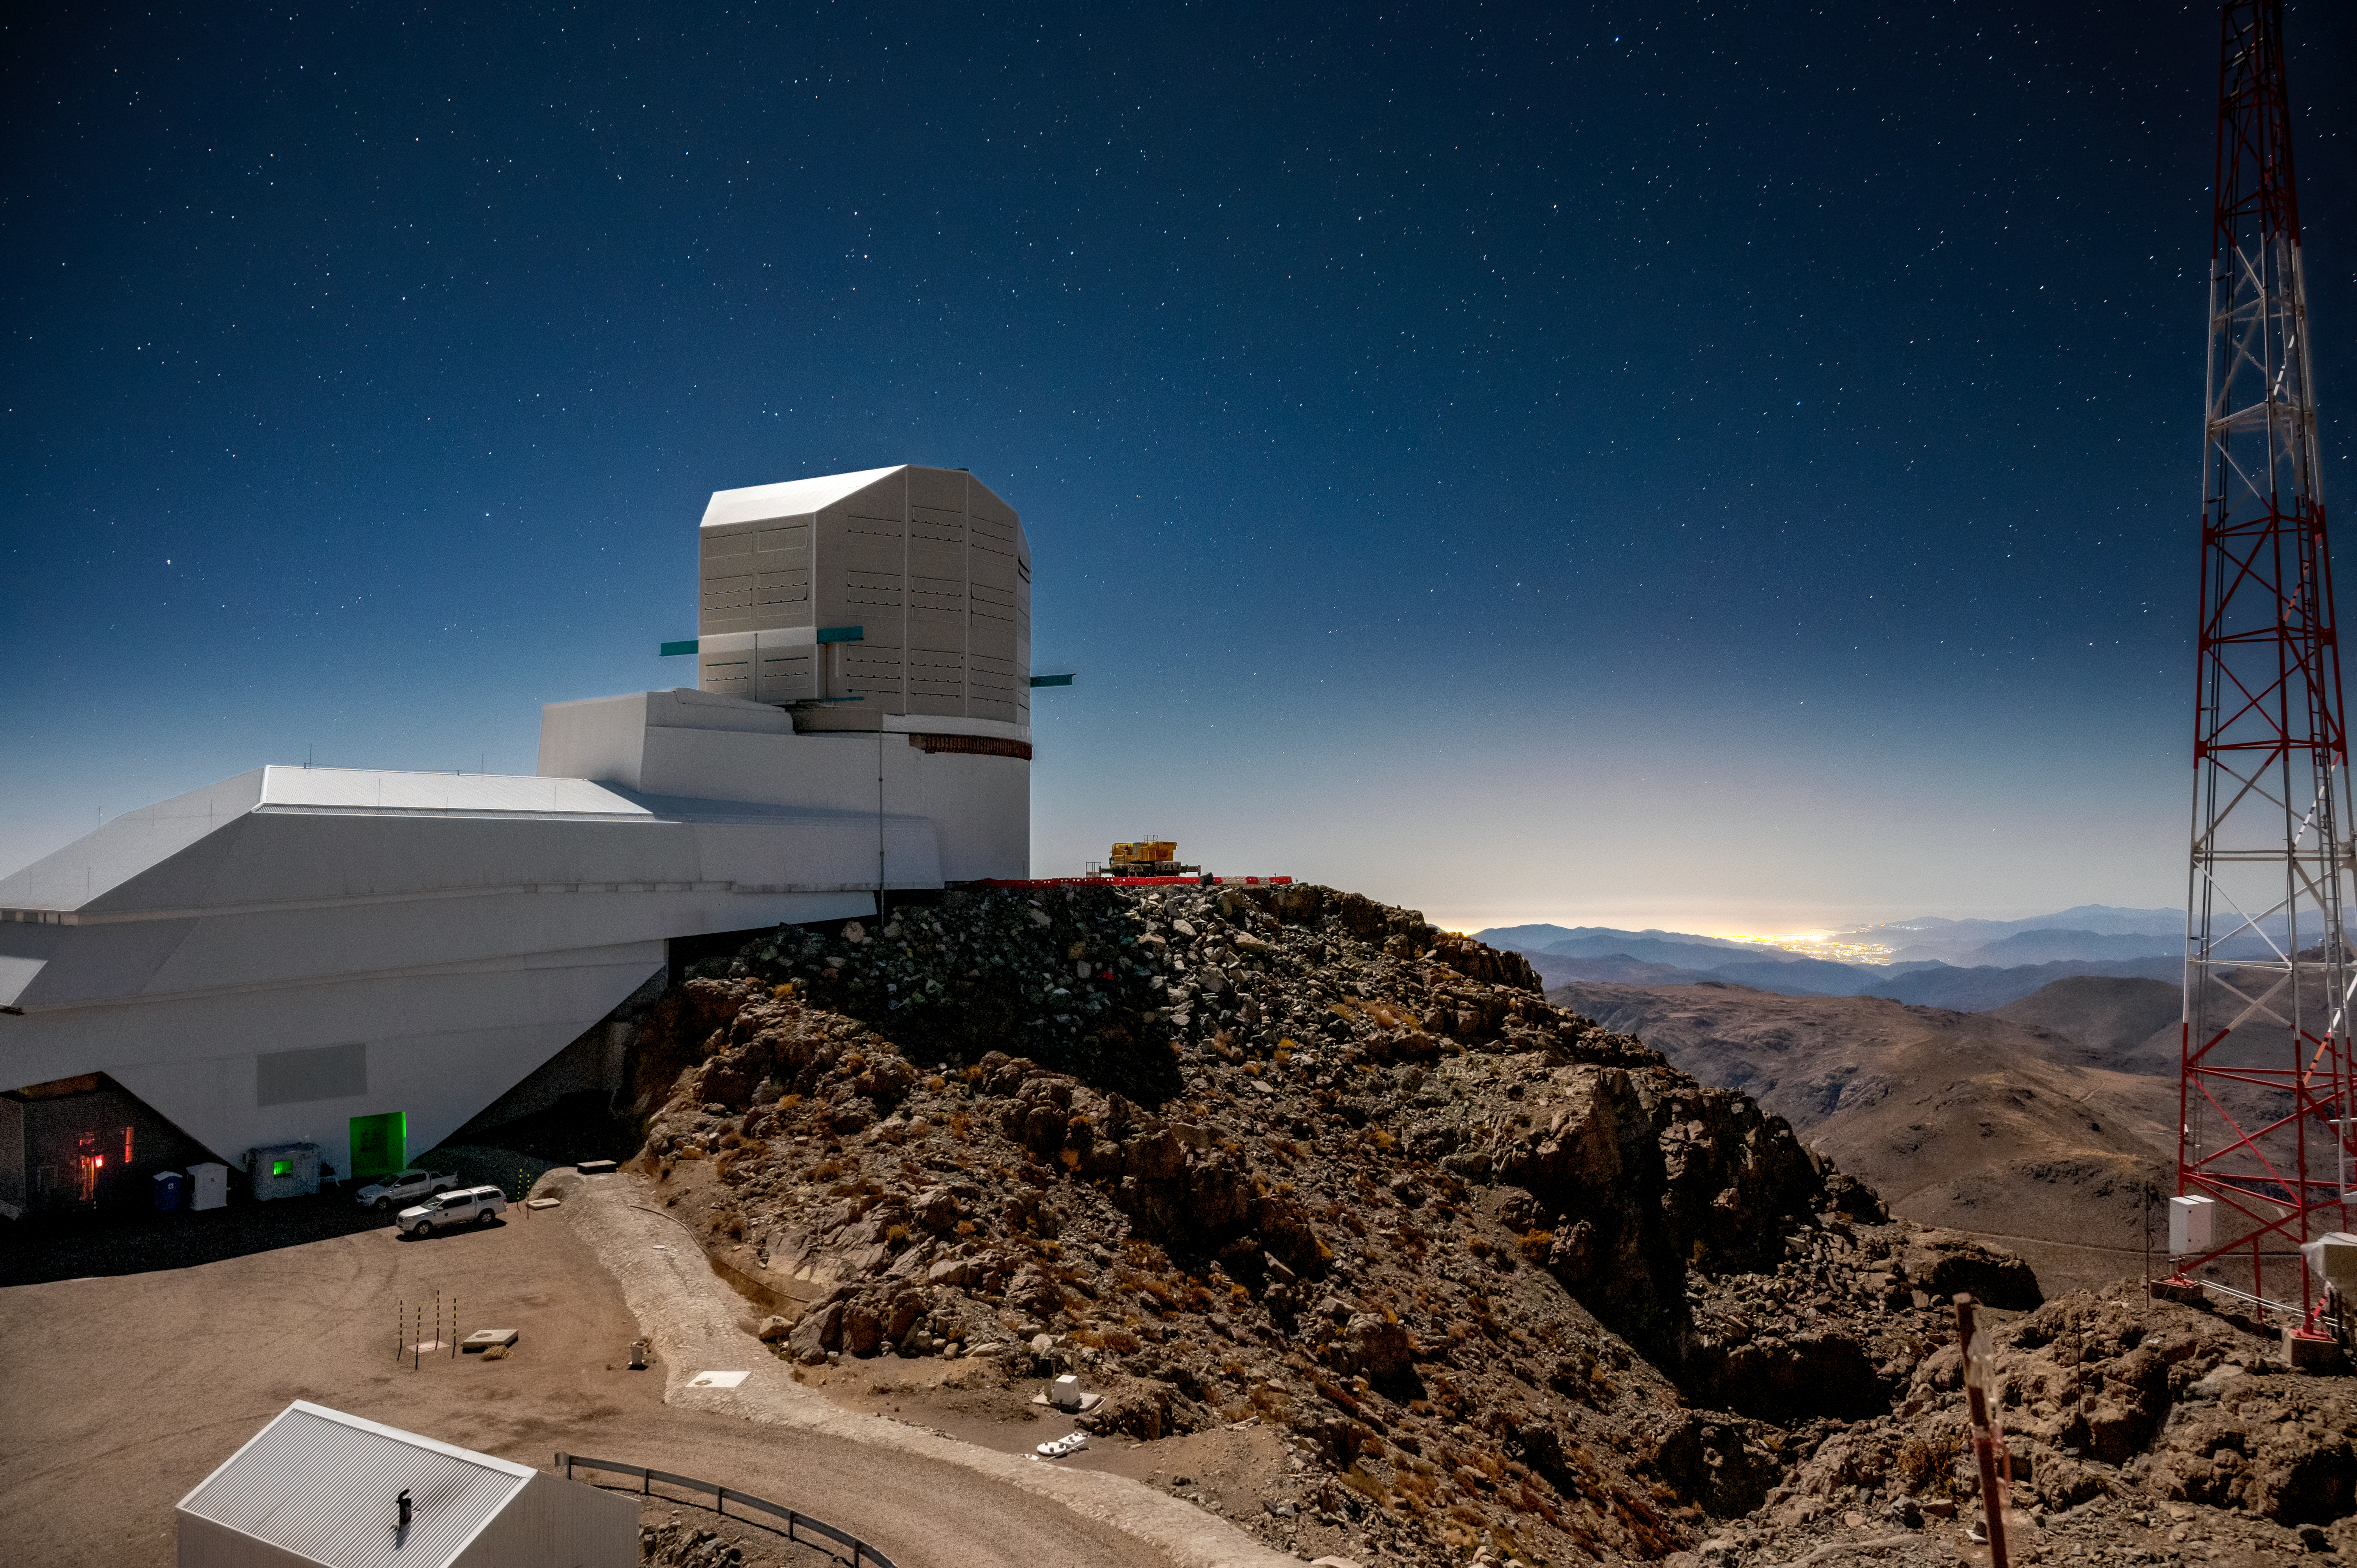

Rubin Observatory at Night

A view of NSF-DOE Vera C. Rubin Observatory at night, taken in 2021.

Credit: Rubin Observatory/NSF/AURA/ B. Quint